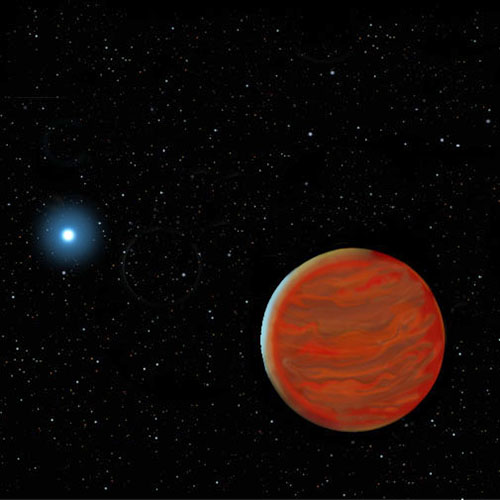

Artist's conceptualization of a white and brown dwarfs

From a not too distant perspective, as seen in this artist's conceptualization, the white dwarf and brown dwarf pair would present an unusual spectacle: a small Earth-size hot blue star orbited by a much larger, few Jupiter-sized, very red brown dwarf.

Credit: International Gemini Observatory/NOIRLab/NSF/AURA/J. Lomberg